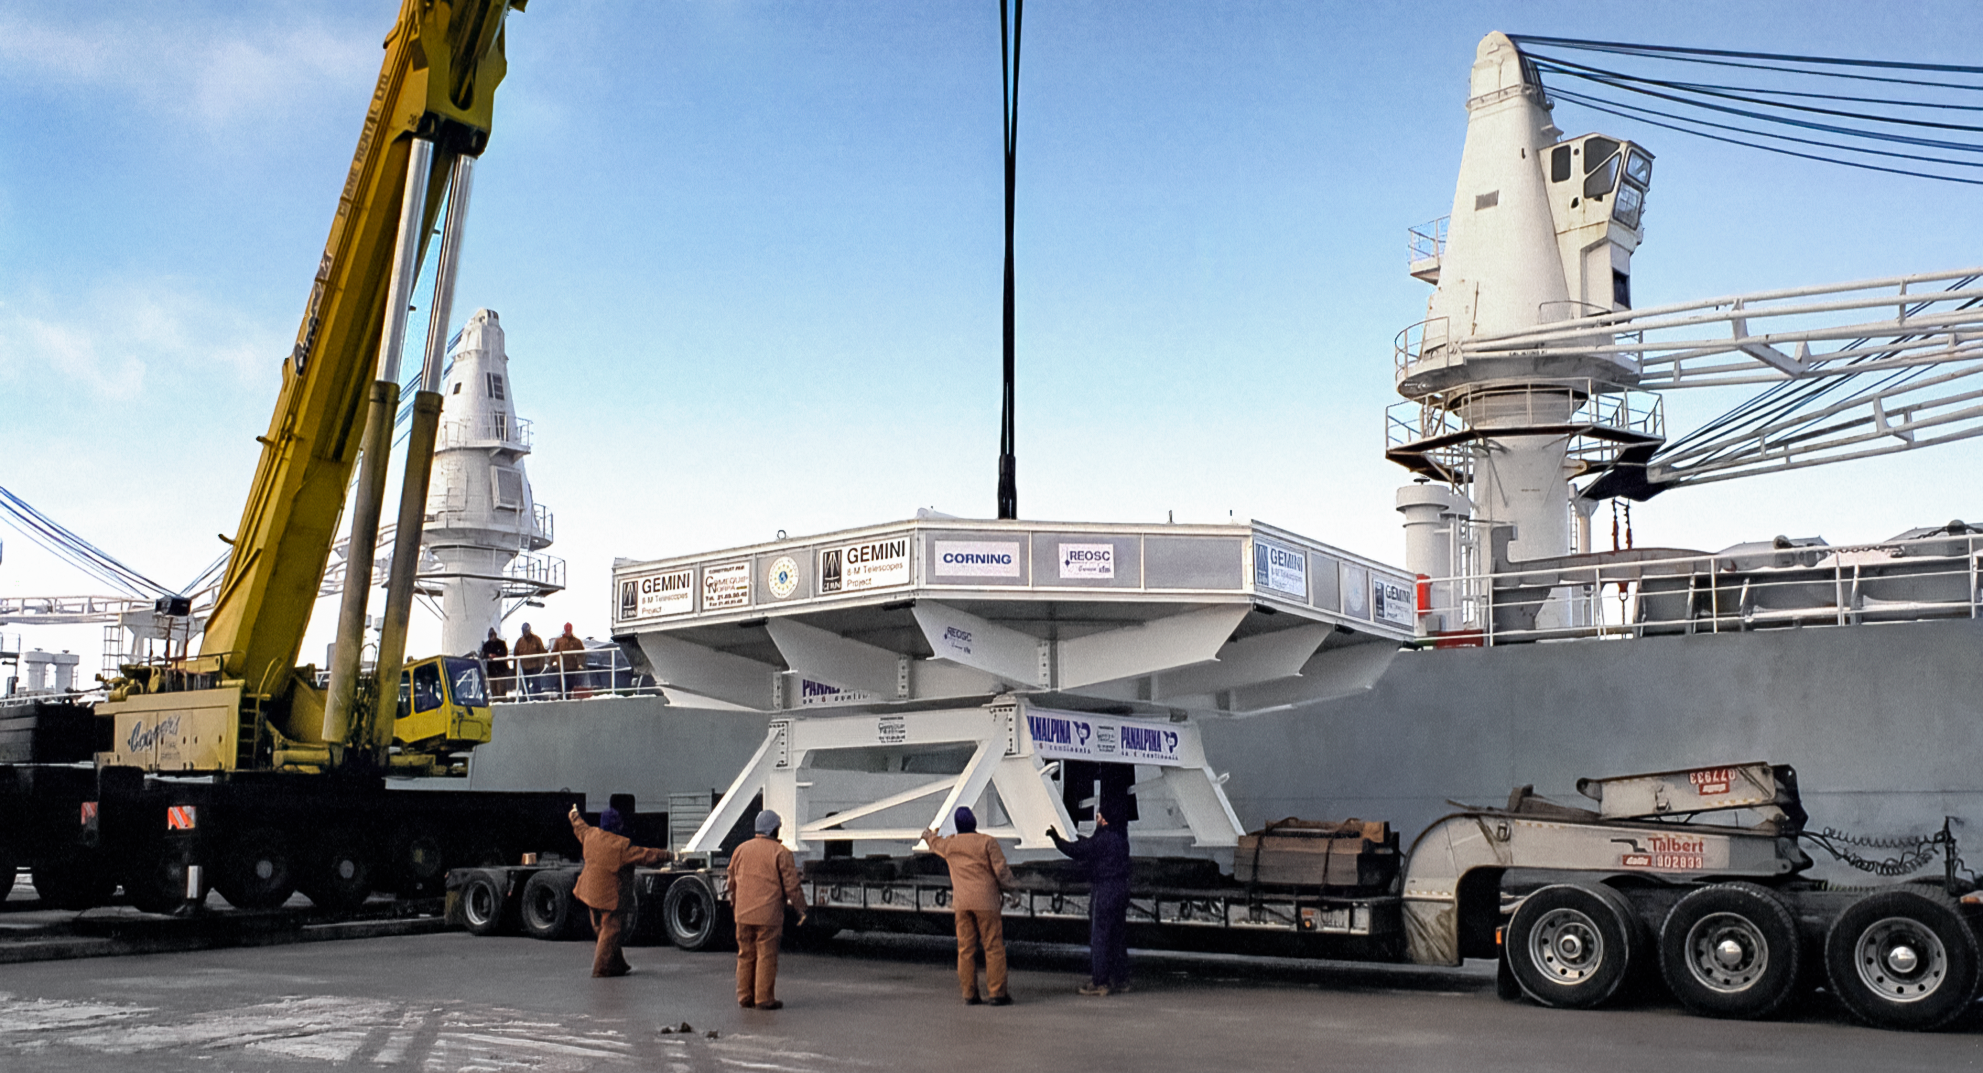

Gemini Mirror at Port of Ogdensburg

The 8-meter primary mirror meant for one of the International Gemini Observatory's twin telescopes is being loaded onto a cargo ship at the Port of Ogdensburg in New York. The mirror is en route to the REOSC polishing facility in France. This image was captured in December 1995.

Credit: NOIRLab/NSF/AURA